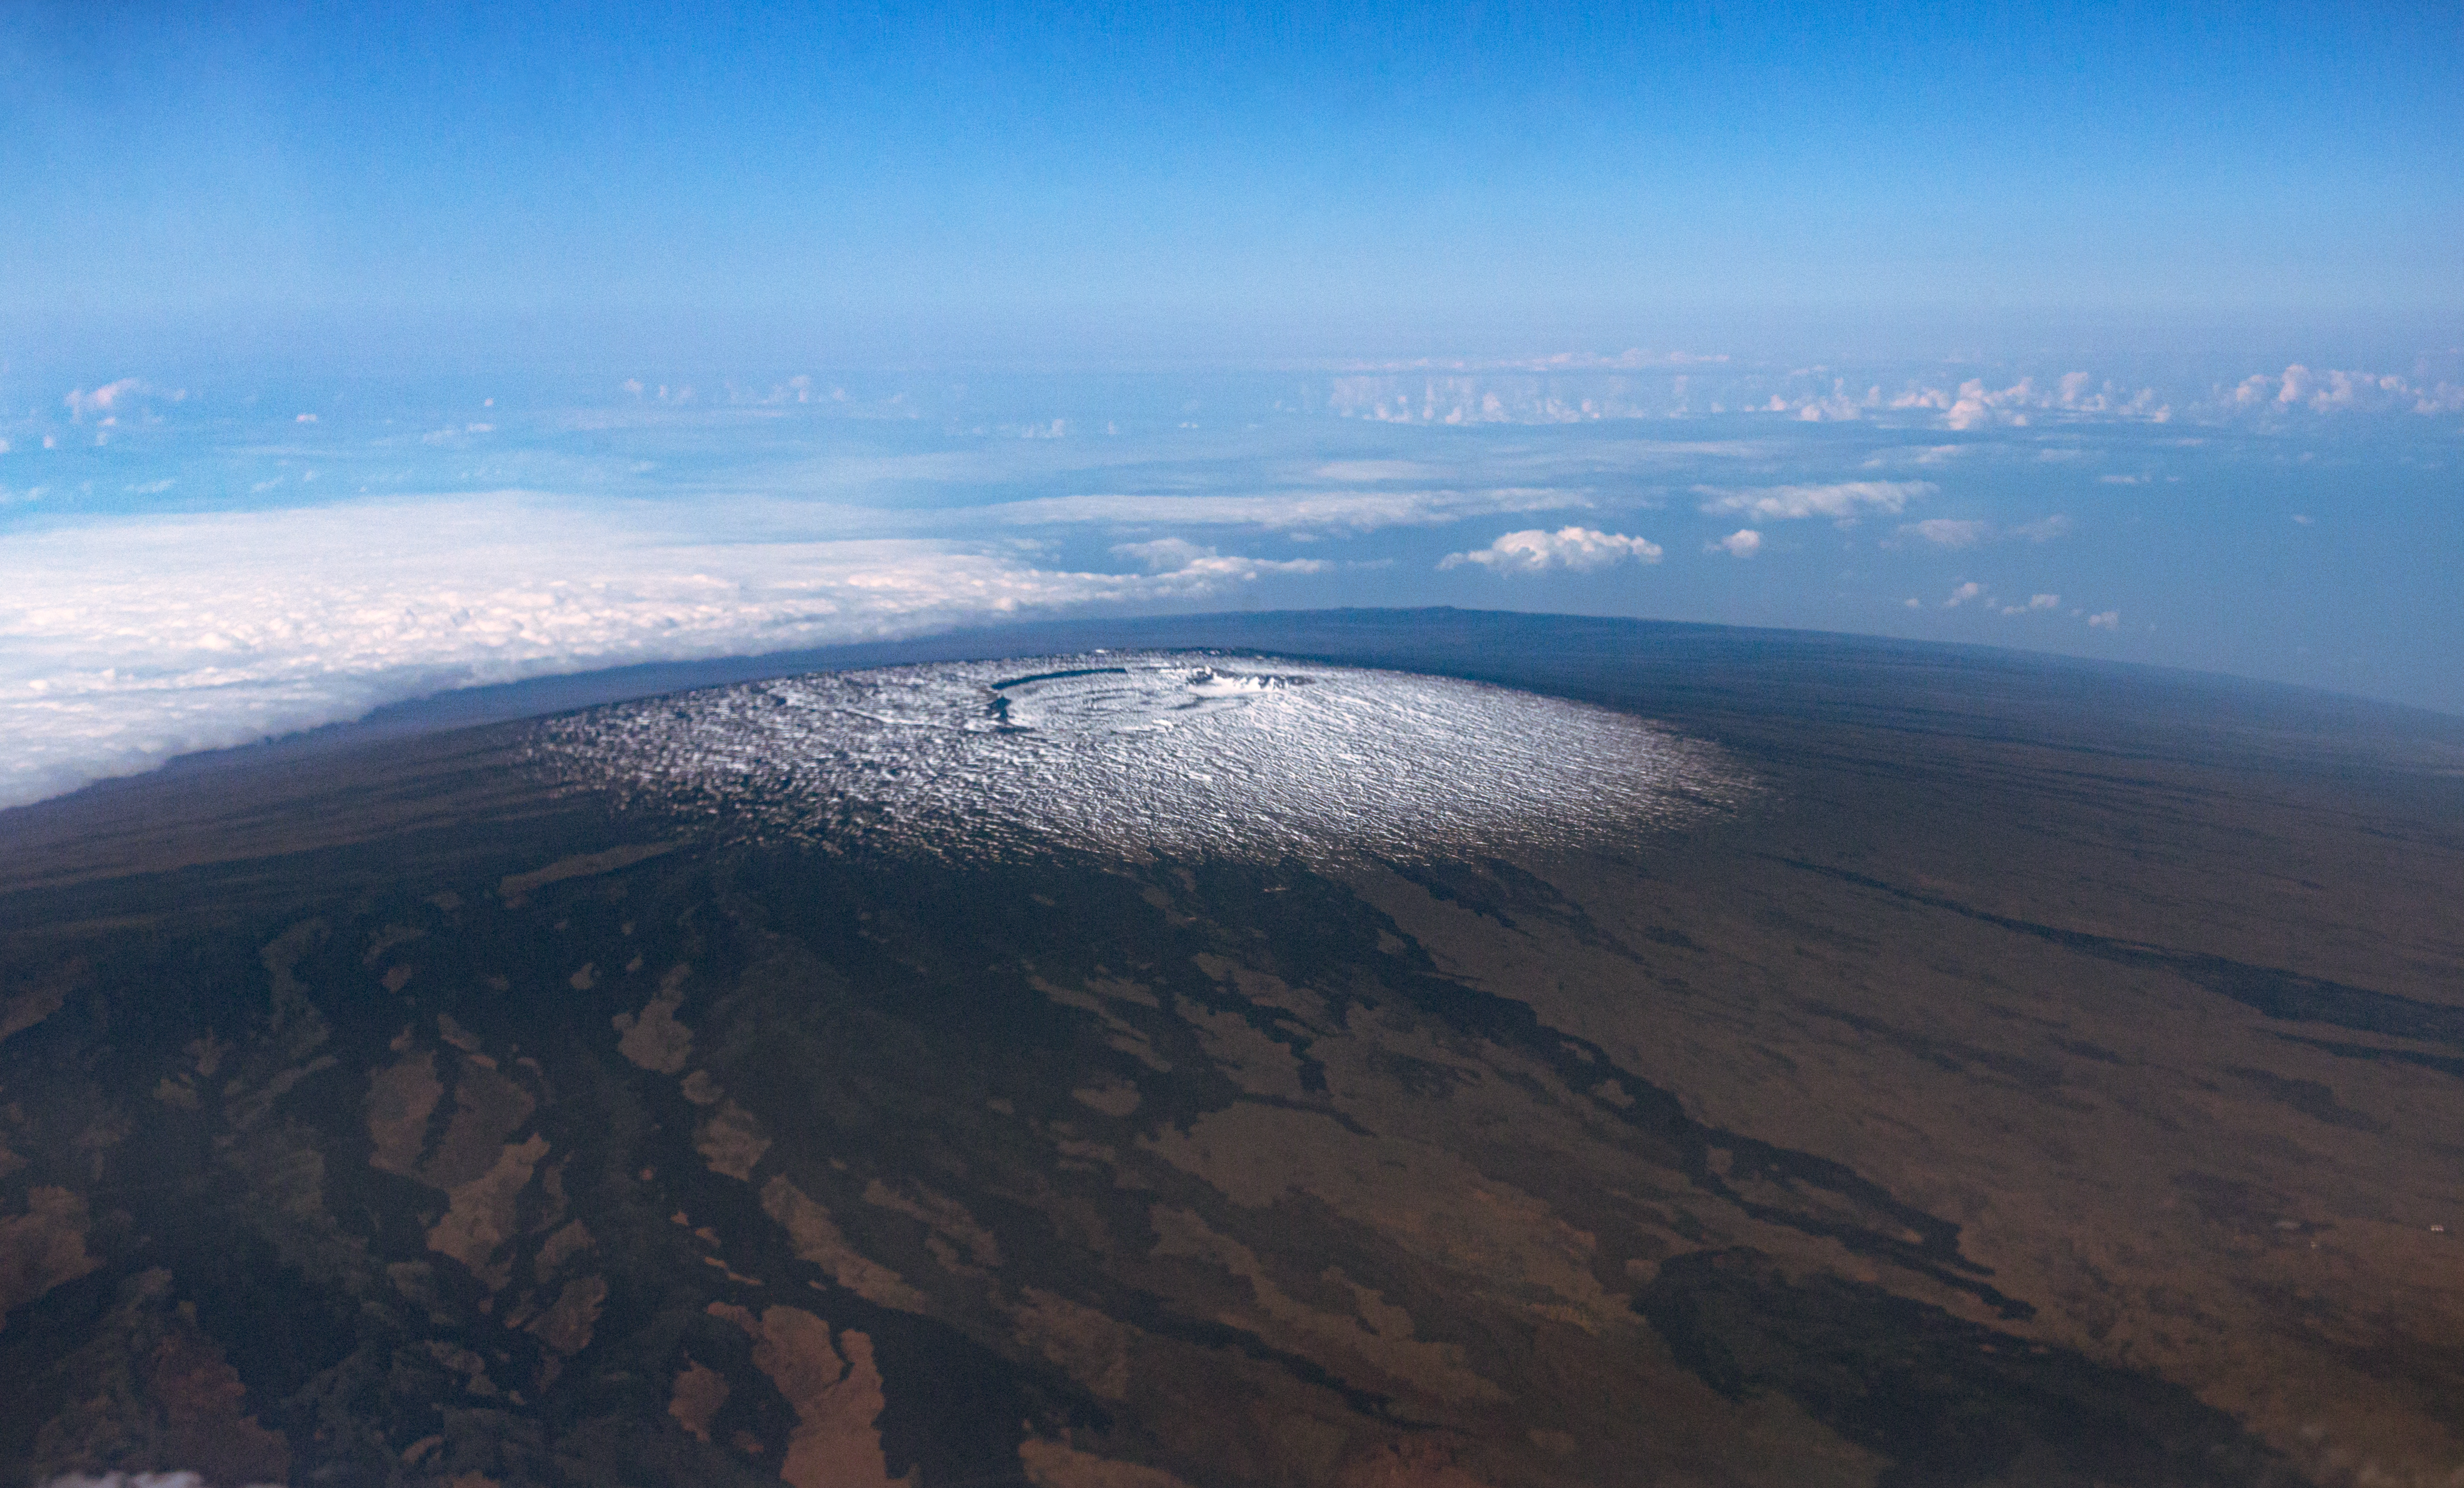

Mauna Loa - Aerial

Aerial view of the summit of Mauna Loa showing a snowy caldera. Image taken on March 28, 2015.

Credit: International Gemini Observatory/NSF NOIRLab/AURA/J. Pollard